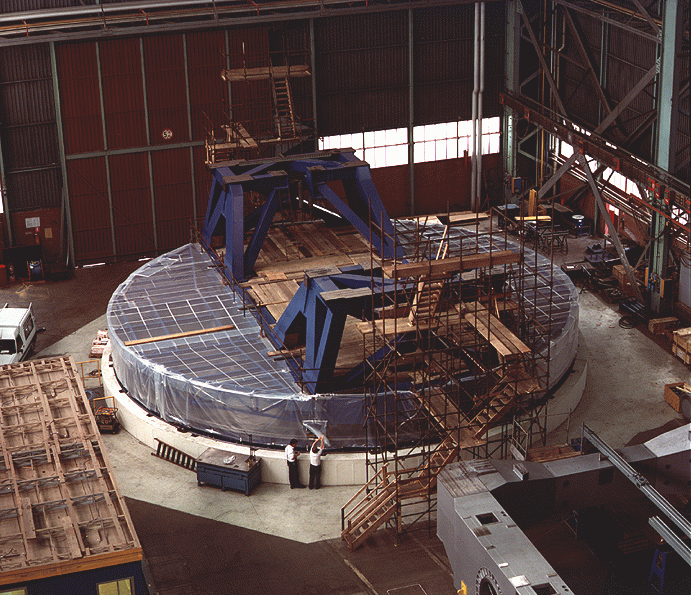

Early construction on VLT

The image shows the lower part of the azimuth structure of the telescope (the fork) on the concrete pier on which the azimuth tracks (hydrostatic bearing journal) are mounted. The photograph was taken at the Ansaldo Energia premises in Milan (Italy).

Credit: ESO